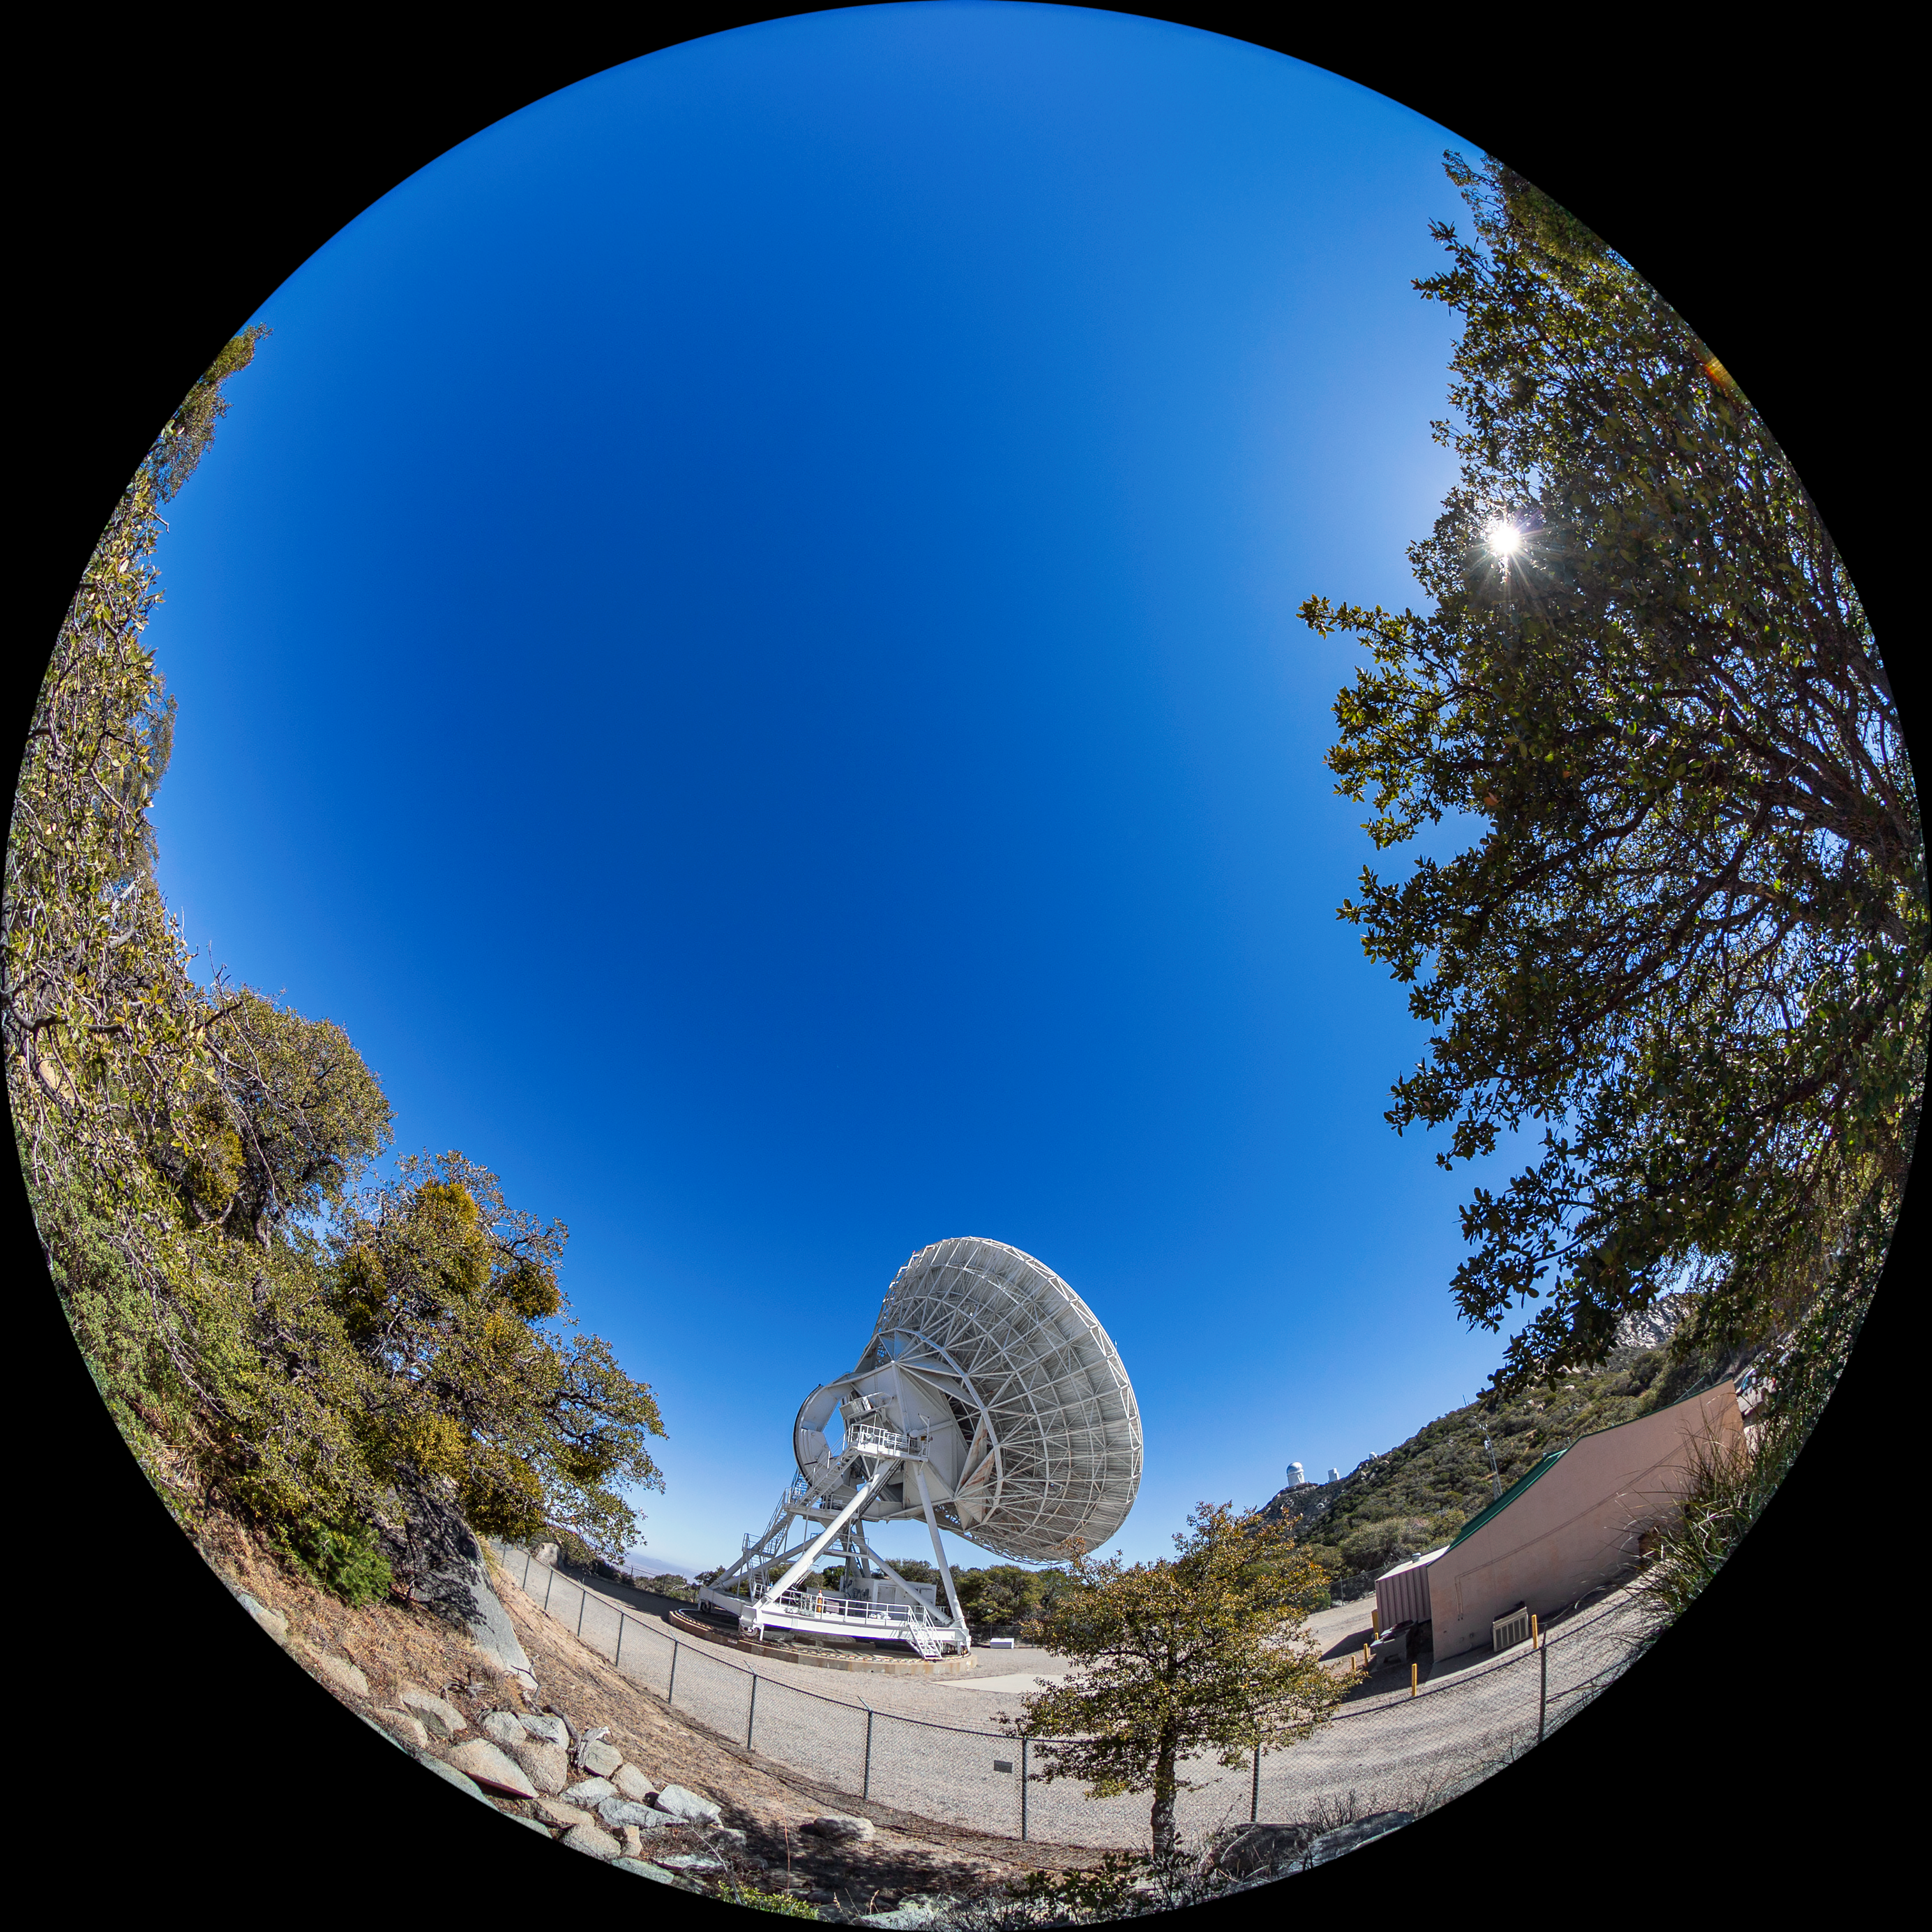

Very Long Baseline Array Dish Fulldome

A fulldome view of NRAO's Very Long Baseline Array (VLBA) Dish located at Kitt Peak National Observatory (KPNO), a Program of NSF NOIRLab. The array consists of 10 identical antennas, separated by distances from 200 kilometers to transcontinental 8600 kilometers (with the longest baseline between Maunakea, Hawai’i and St. Croix, Virgin Islands). The VLBA Dish is controlled remotely from the Science Operations Center in Socorro, New Mexico.

Credit: KPNO/NOIRLab/NSF/AURA/T. Matsopoulos